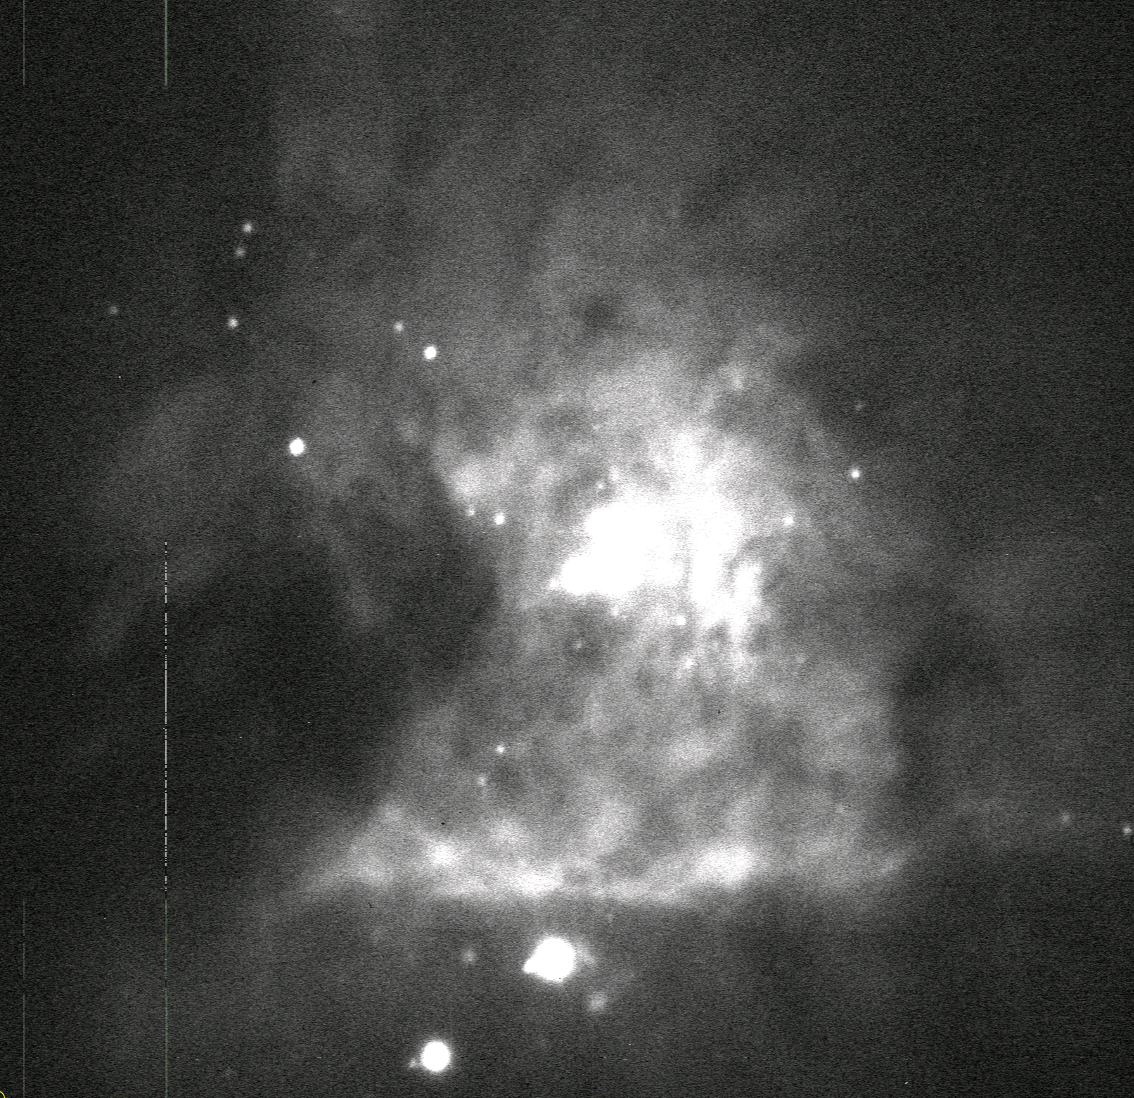

AuxTel Spectrograph First Light

On January 27th, the Auxiliary Telescope spectrograph took images on-sky for the first time. The team was able to take data in all modes, meaning both imagery and using dispersers. Reaching this milestone involved multiple Project members across the Telescope & Site, Data Management, and Camera teams over a period of years. The images collected also represent a significant milestone for system integration and commissioning efforts, as this system provides a realistic platform where all teams will continue to develop, deploy, and test their software, train personnel, and develop the operational environment and culture prior to commissioning the main observatory components. The first target we went to was the Orion nebula just to make sure we would have stars and structure in the image since we expected to be quite out of focus and possibly not pointing very well. We were being overly pessimistic and things were very close to where they should be! This is the raw image without any processing, as we saw it when it first appeared on our screen.

Credit: Rubin Observatory/NSF/AURA